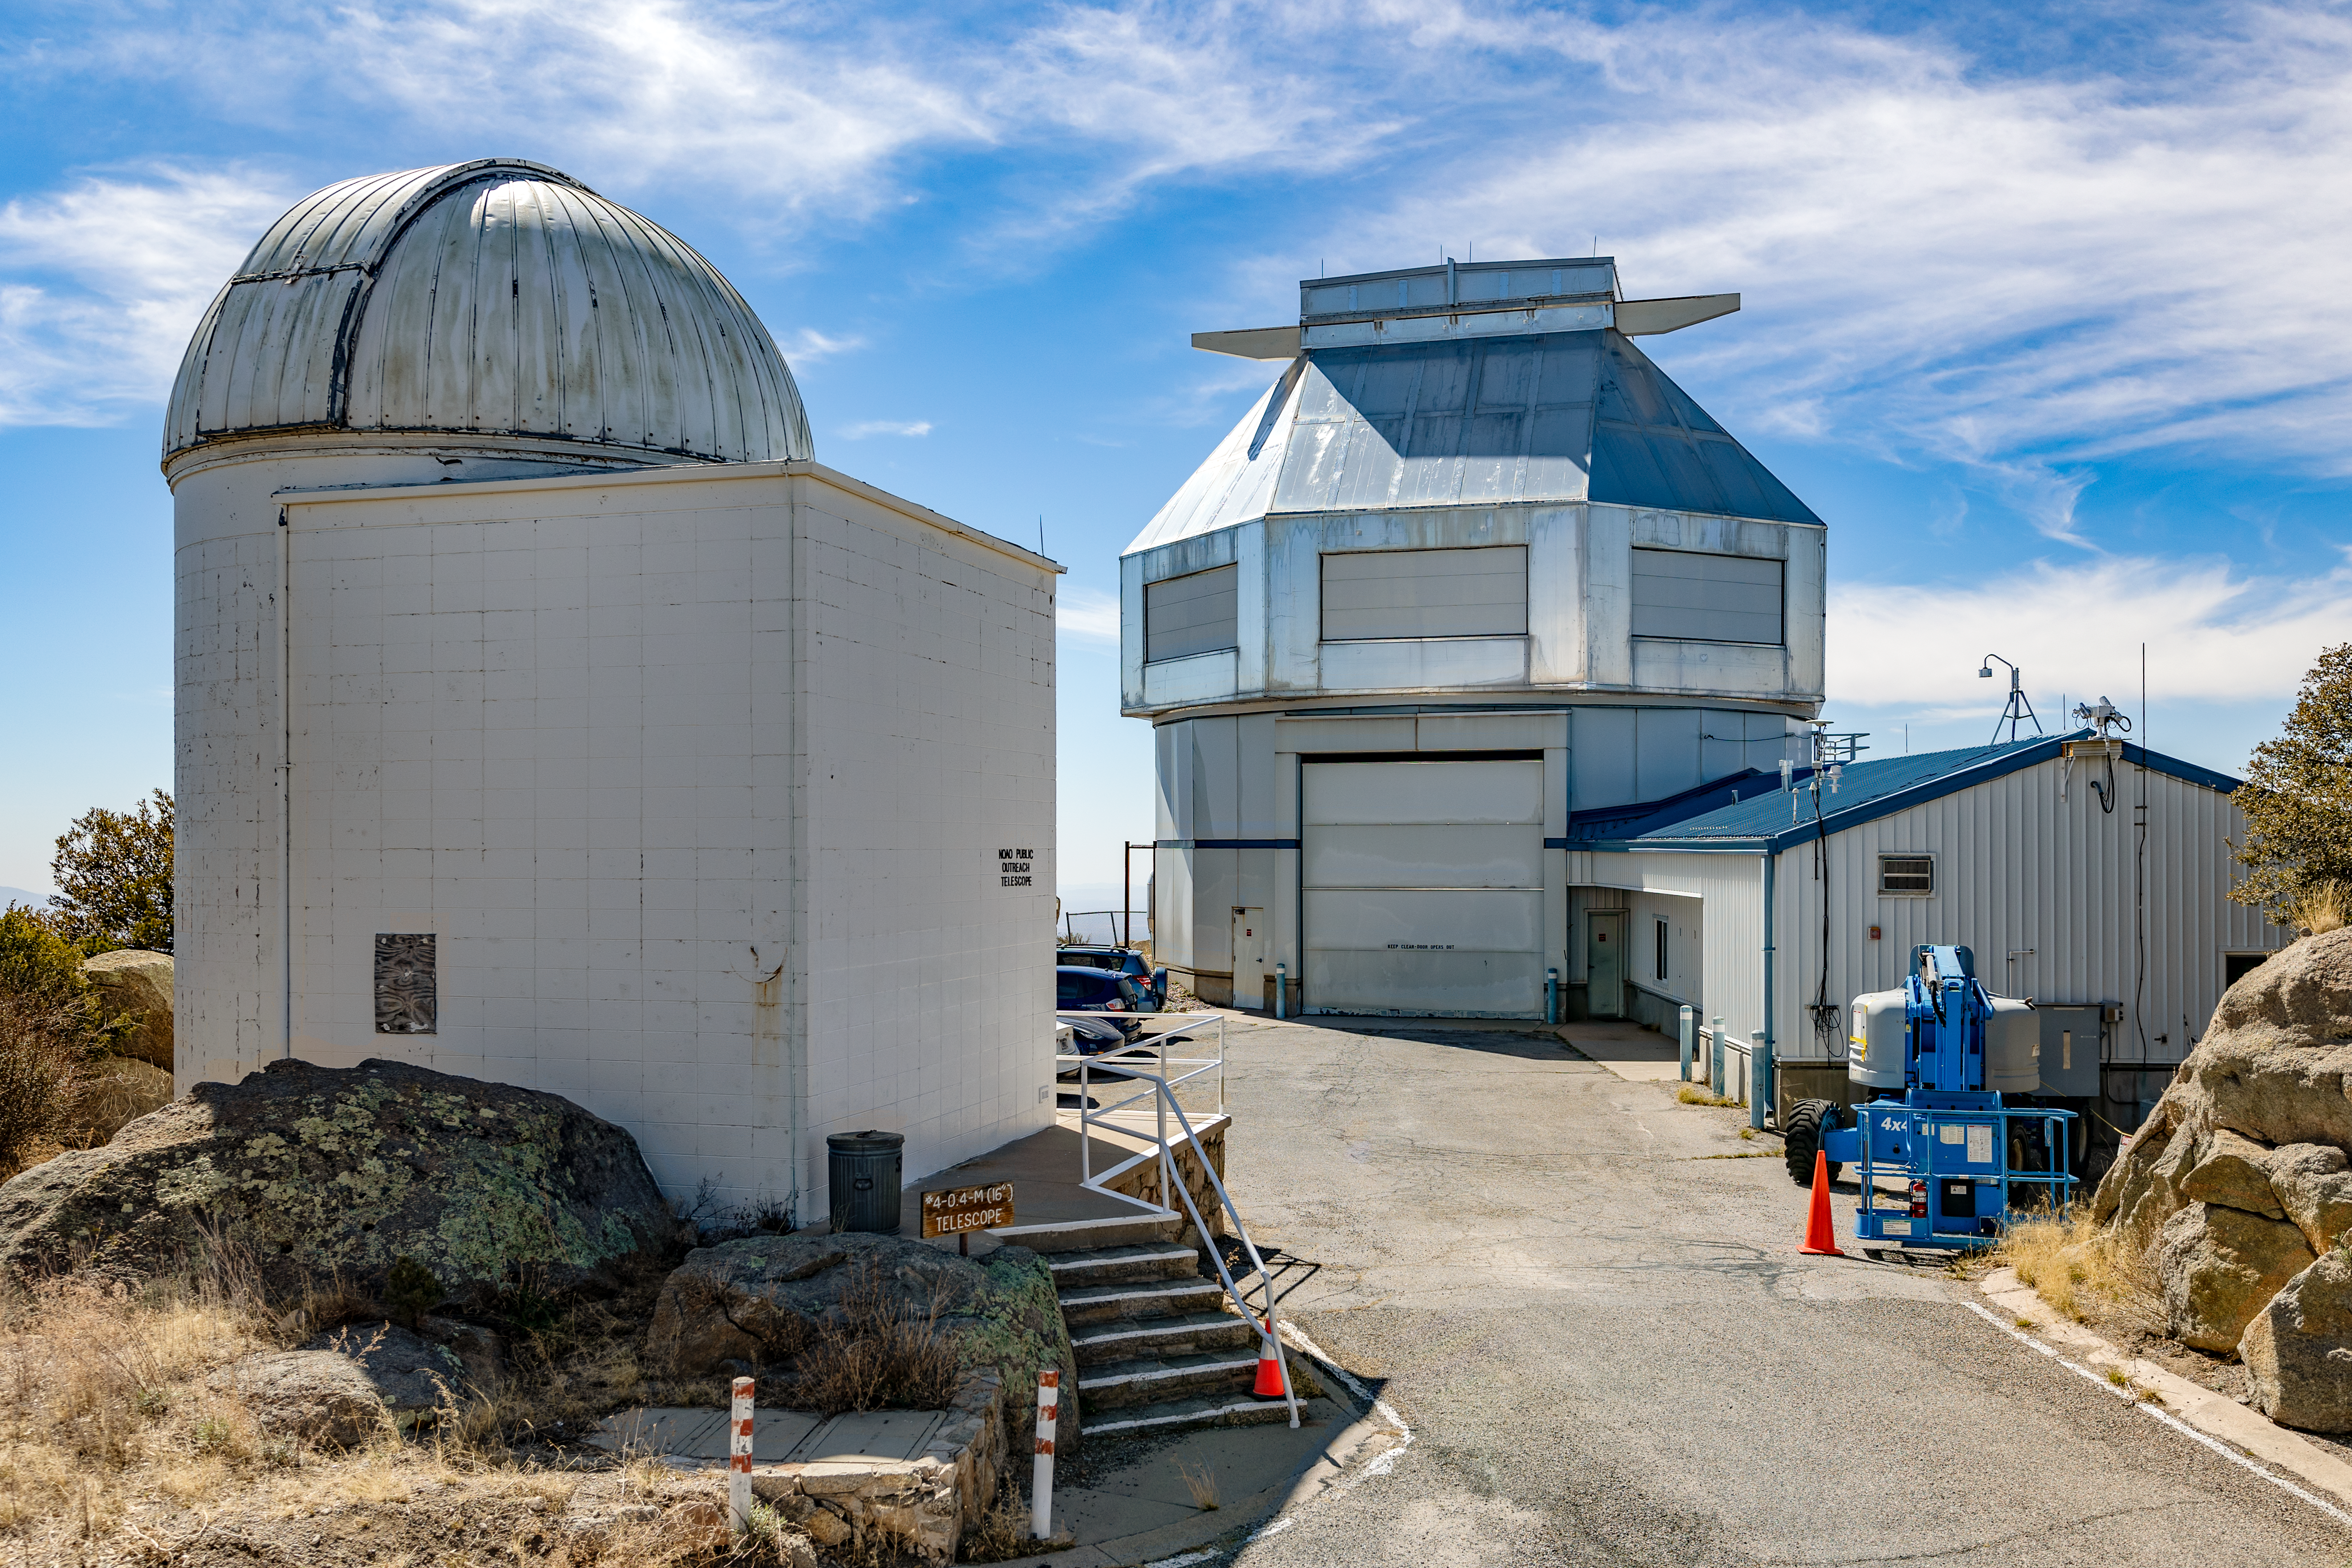

Levine 0.4-meter Telescope and WIYN 3.5-meter Telescope

The Visitor Center Levine 0.4-meter Telescope with the WIYN 3.5-meter Telescope on Kitt Peak National Observatory in Arizona.

Credit: KPNO/NOIRLab/NSF/AURA/T. Slovinský